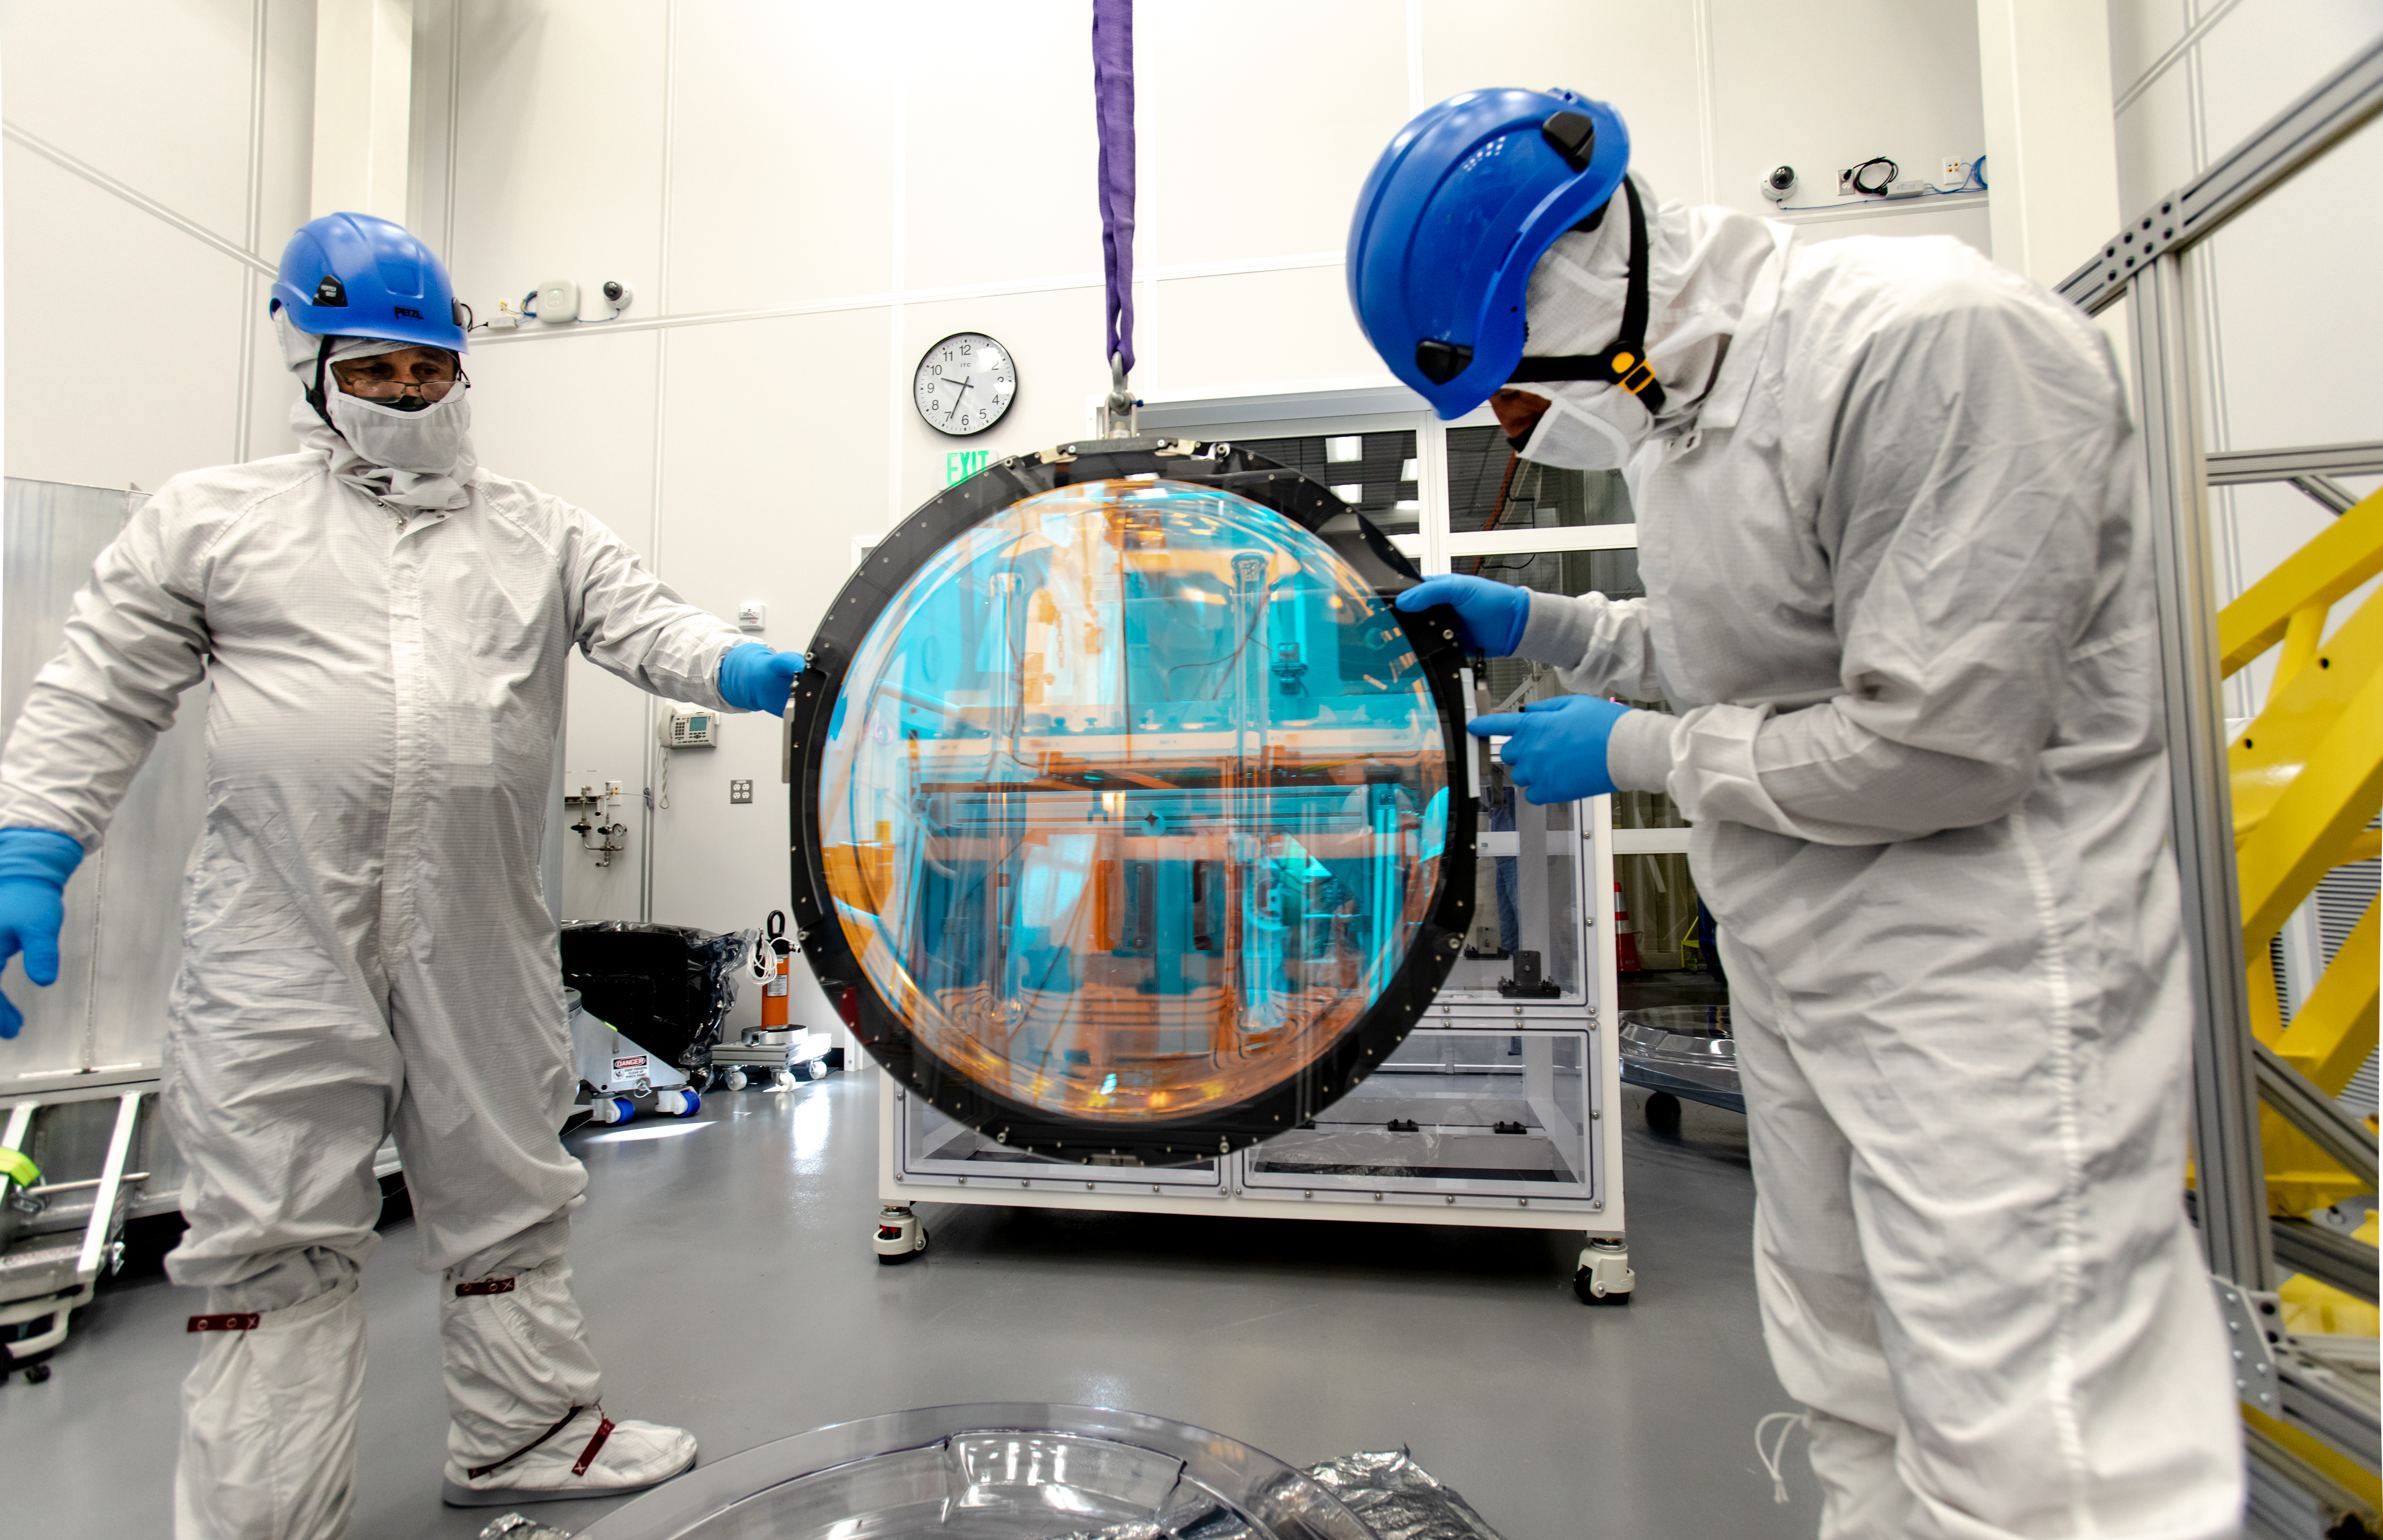

LSST R-Band Optical Filter

SLAC's LSST team carefully unpack, examine, test and store the r-band filter, the first of six optic filters that will be part of the completed LSST Camera.

Credit: Jacqueline Ramseyer Orrell/SLAC National Accelerator Laboratory